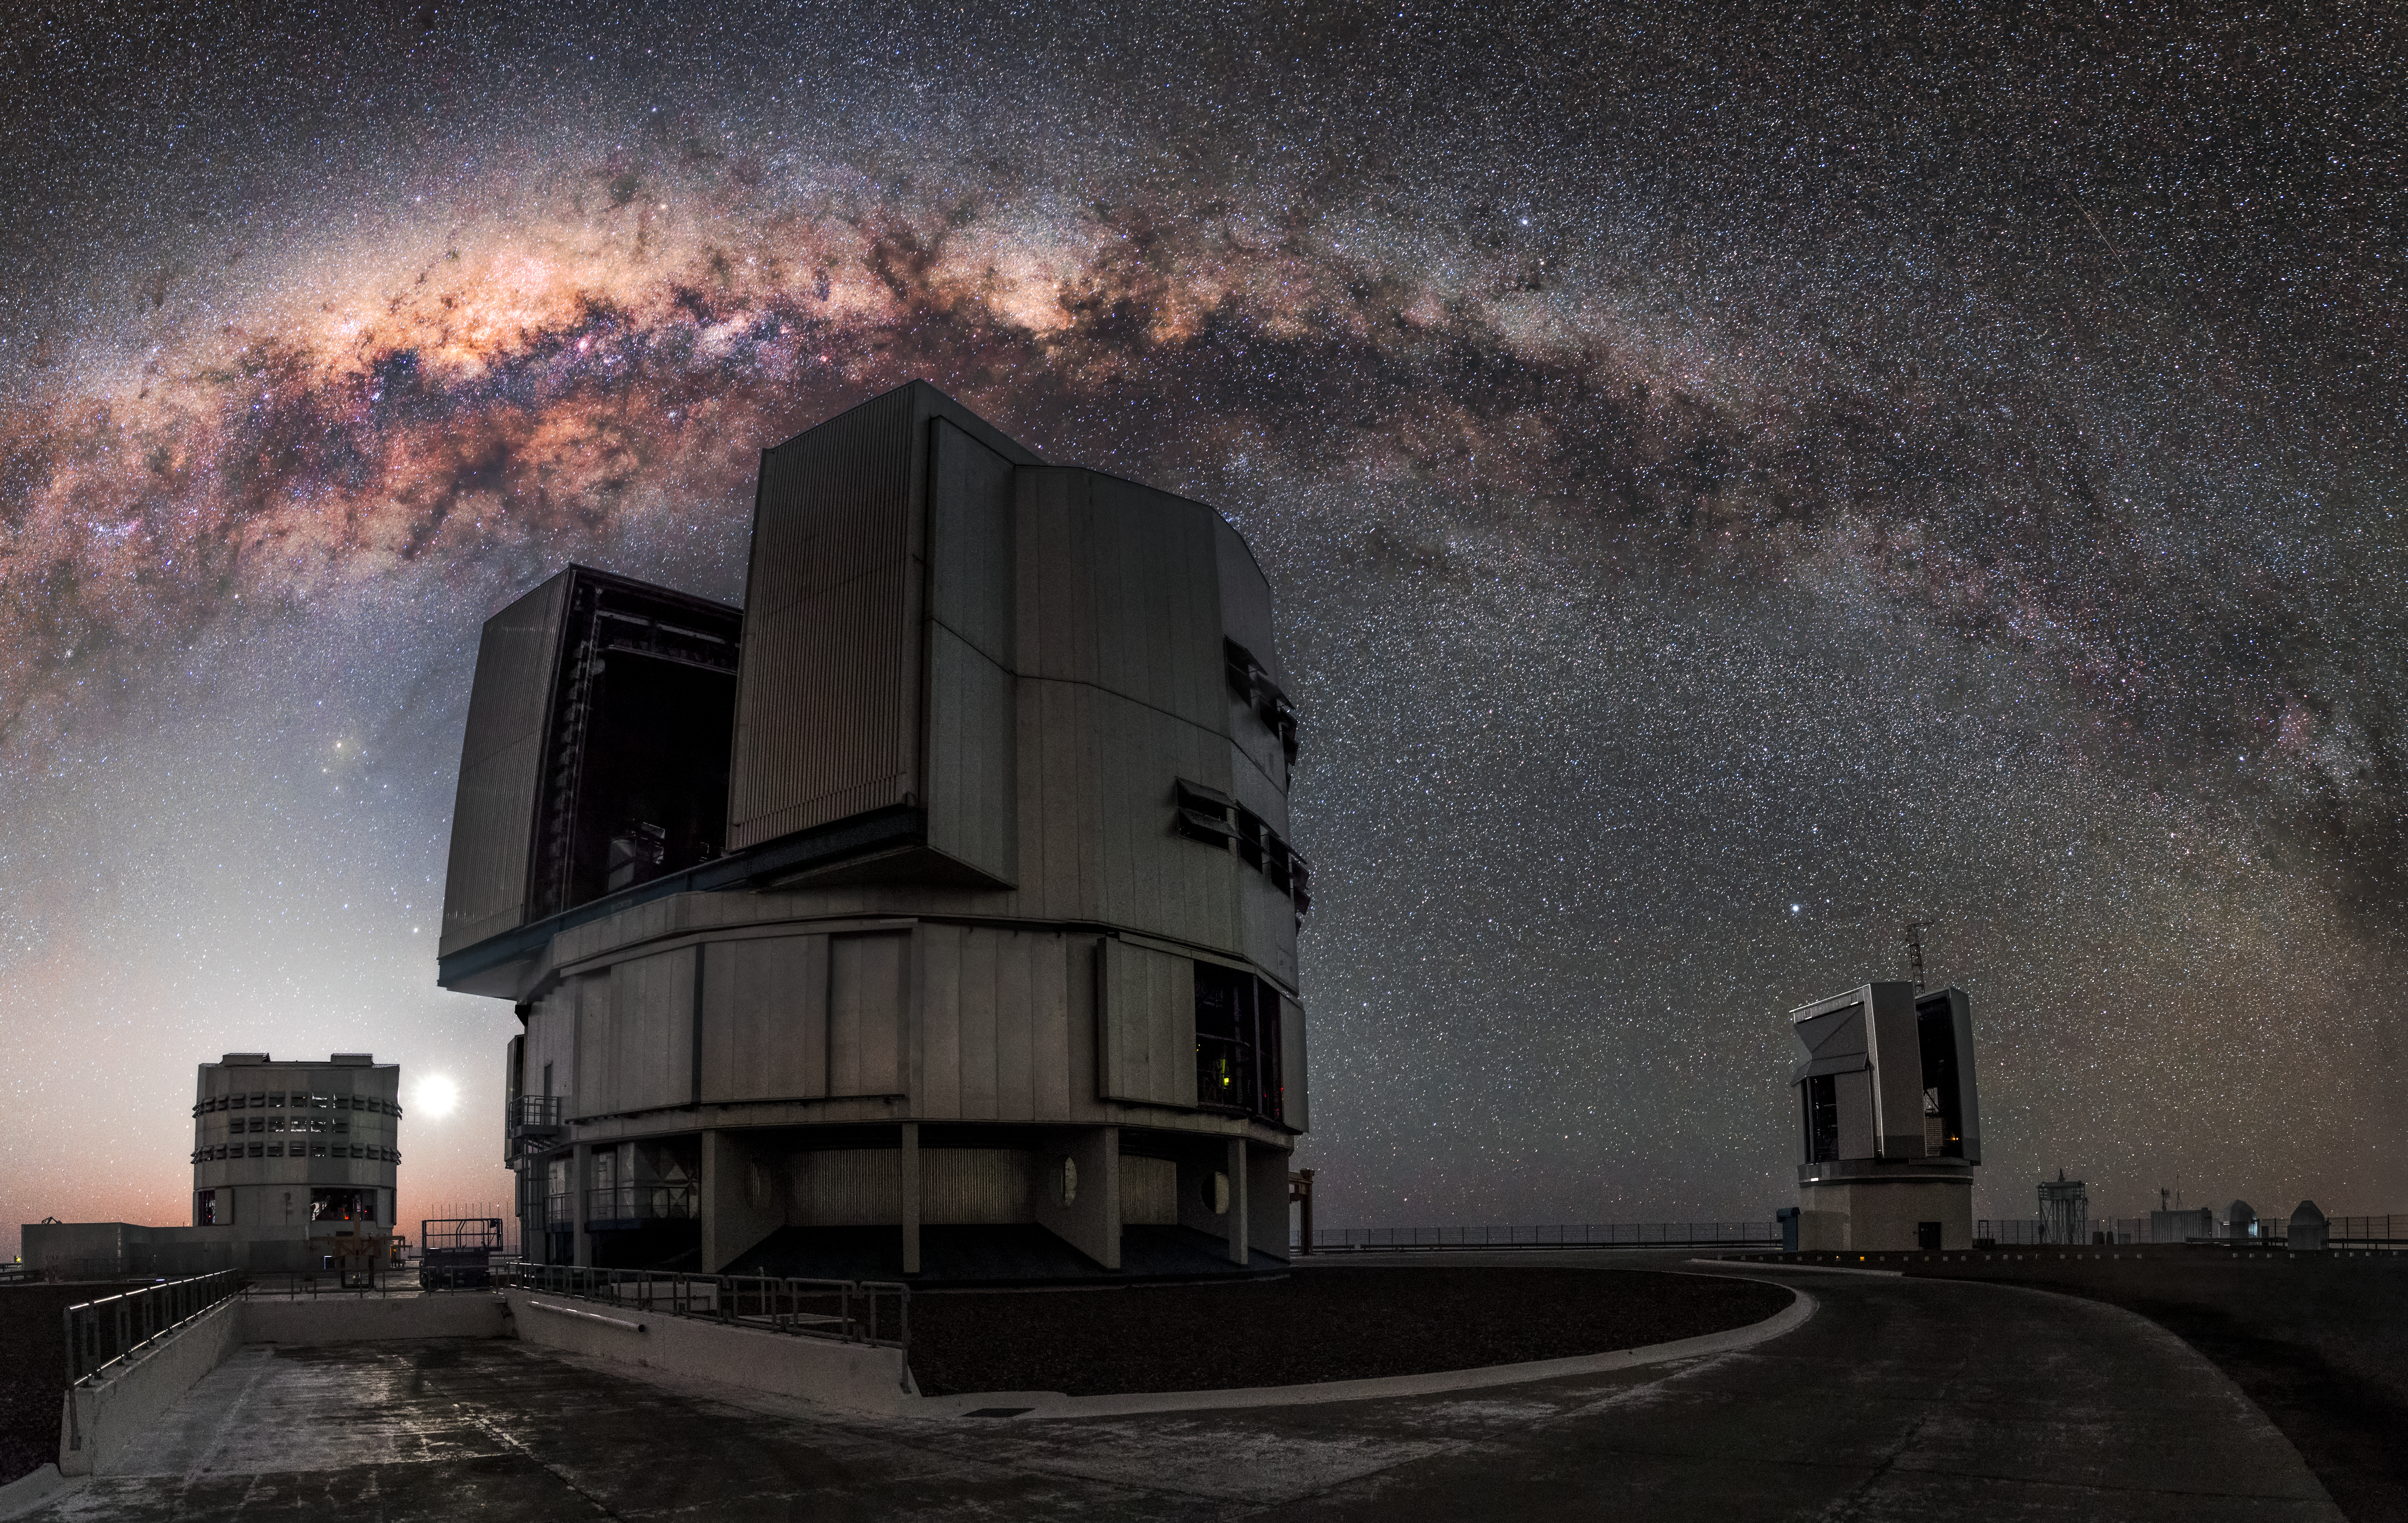

Arc of the Milky Way

This impressive image captures the arc of the Milky Way, full of gas and dust, star clusters and emission nebulae, as a perfect background for three of the four 8.2-metre Unit Telescopes situated at the ESO-operated Very Large Telescope (VLT). The VLT is based at the Cerro Paranal site in the Atacama Desert of northern Chile.

Credit: M. Claro/ESO